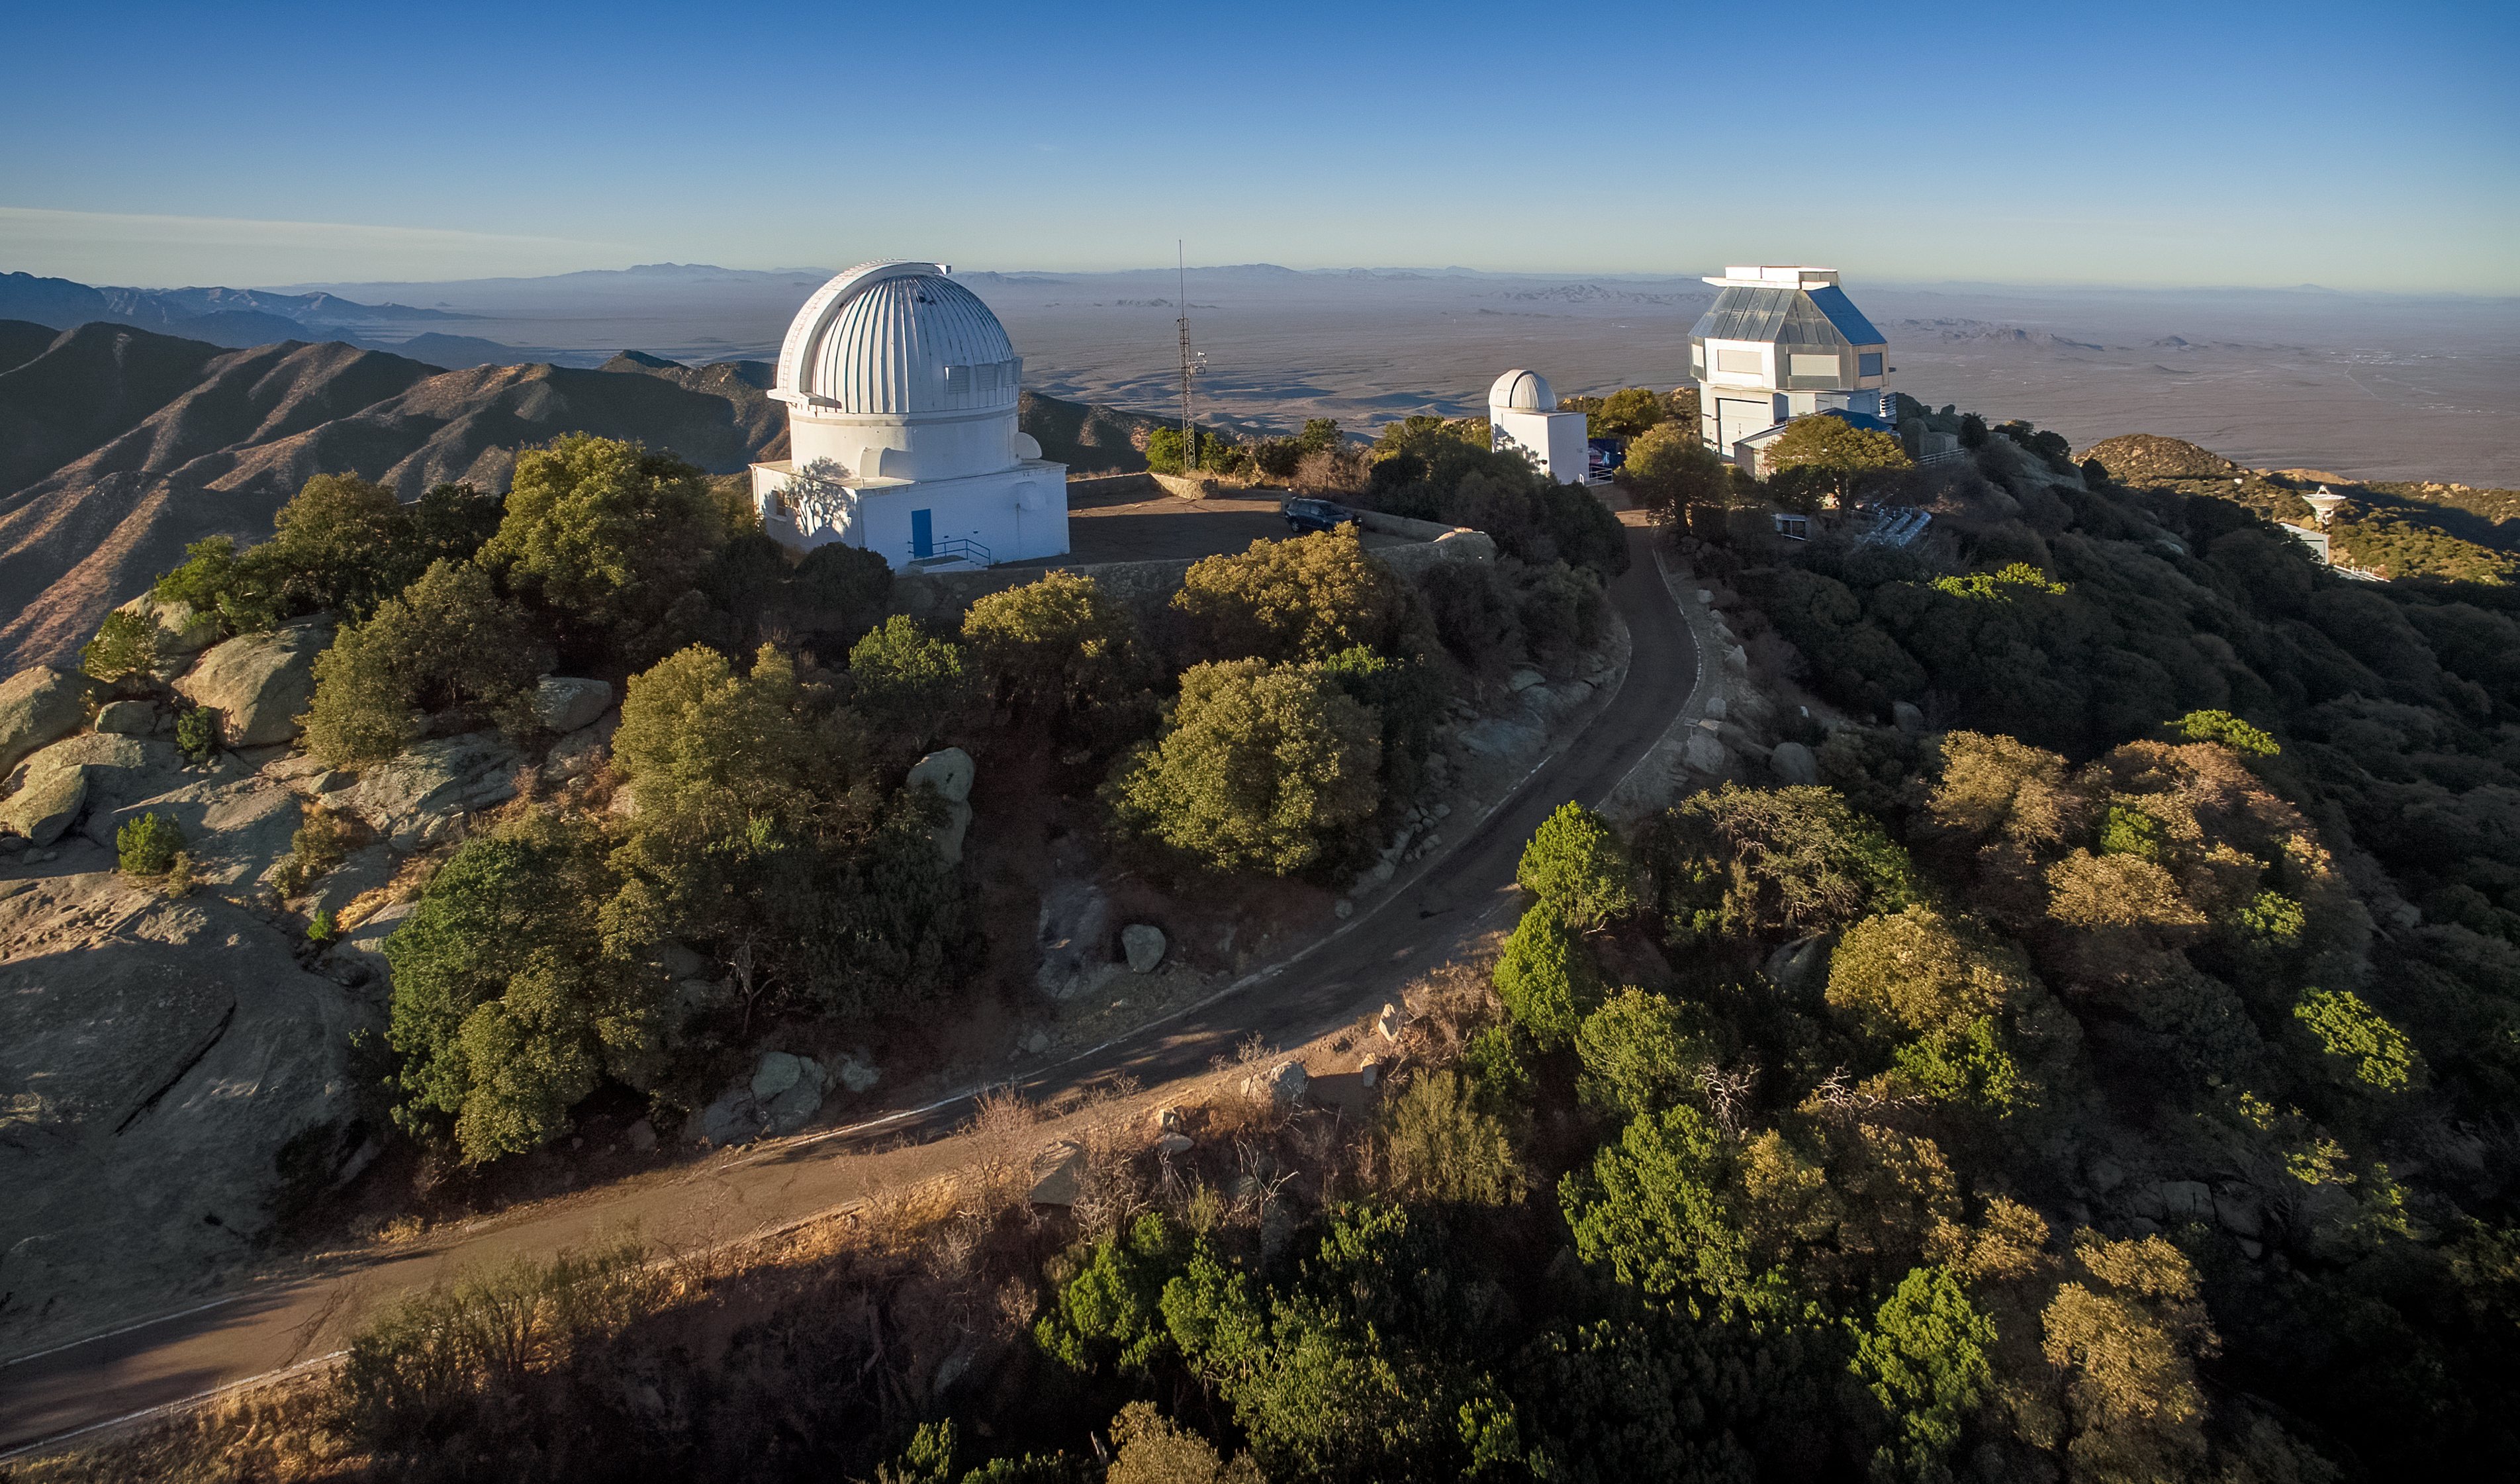

The WIYN 0.9-meter Telescope on Kitt Peak National Observatory

The WIYN 0.9-meter Telescope on Kitt Peak National Observatory, AZ. with the Visitor Center Levine 0.4-meter Telescope and WIYN 3.5-meter Telescope also visible.

Credit: KPNO/NOIRLab/NSF/AURA/P. Marenfeld